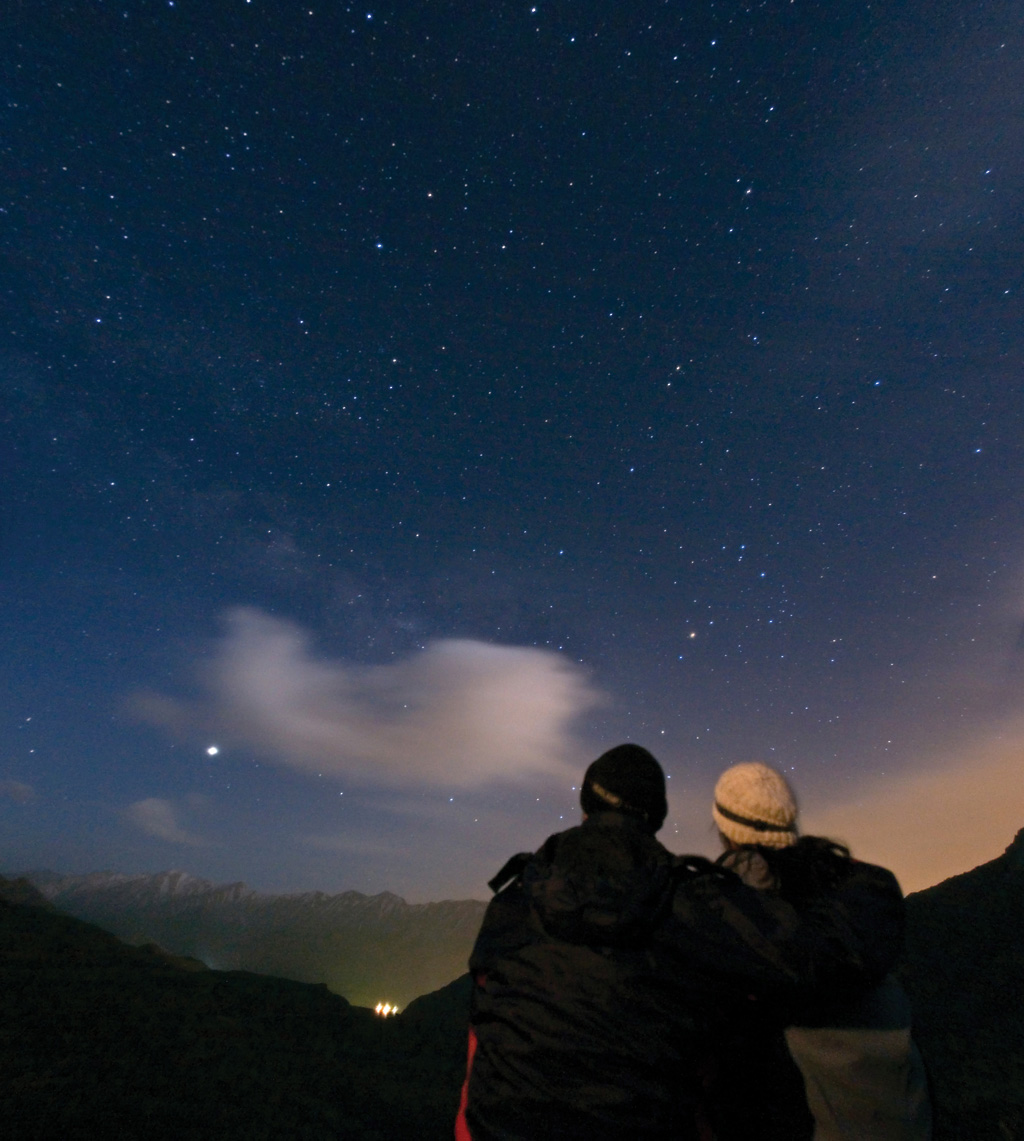

A couple enjoys watching the night sky

Credit: TWAN/Babak A. Tafreshi